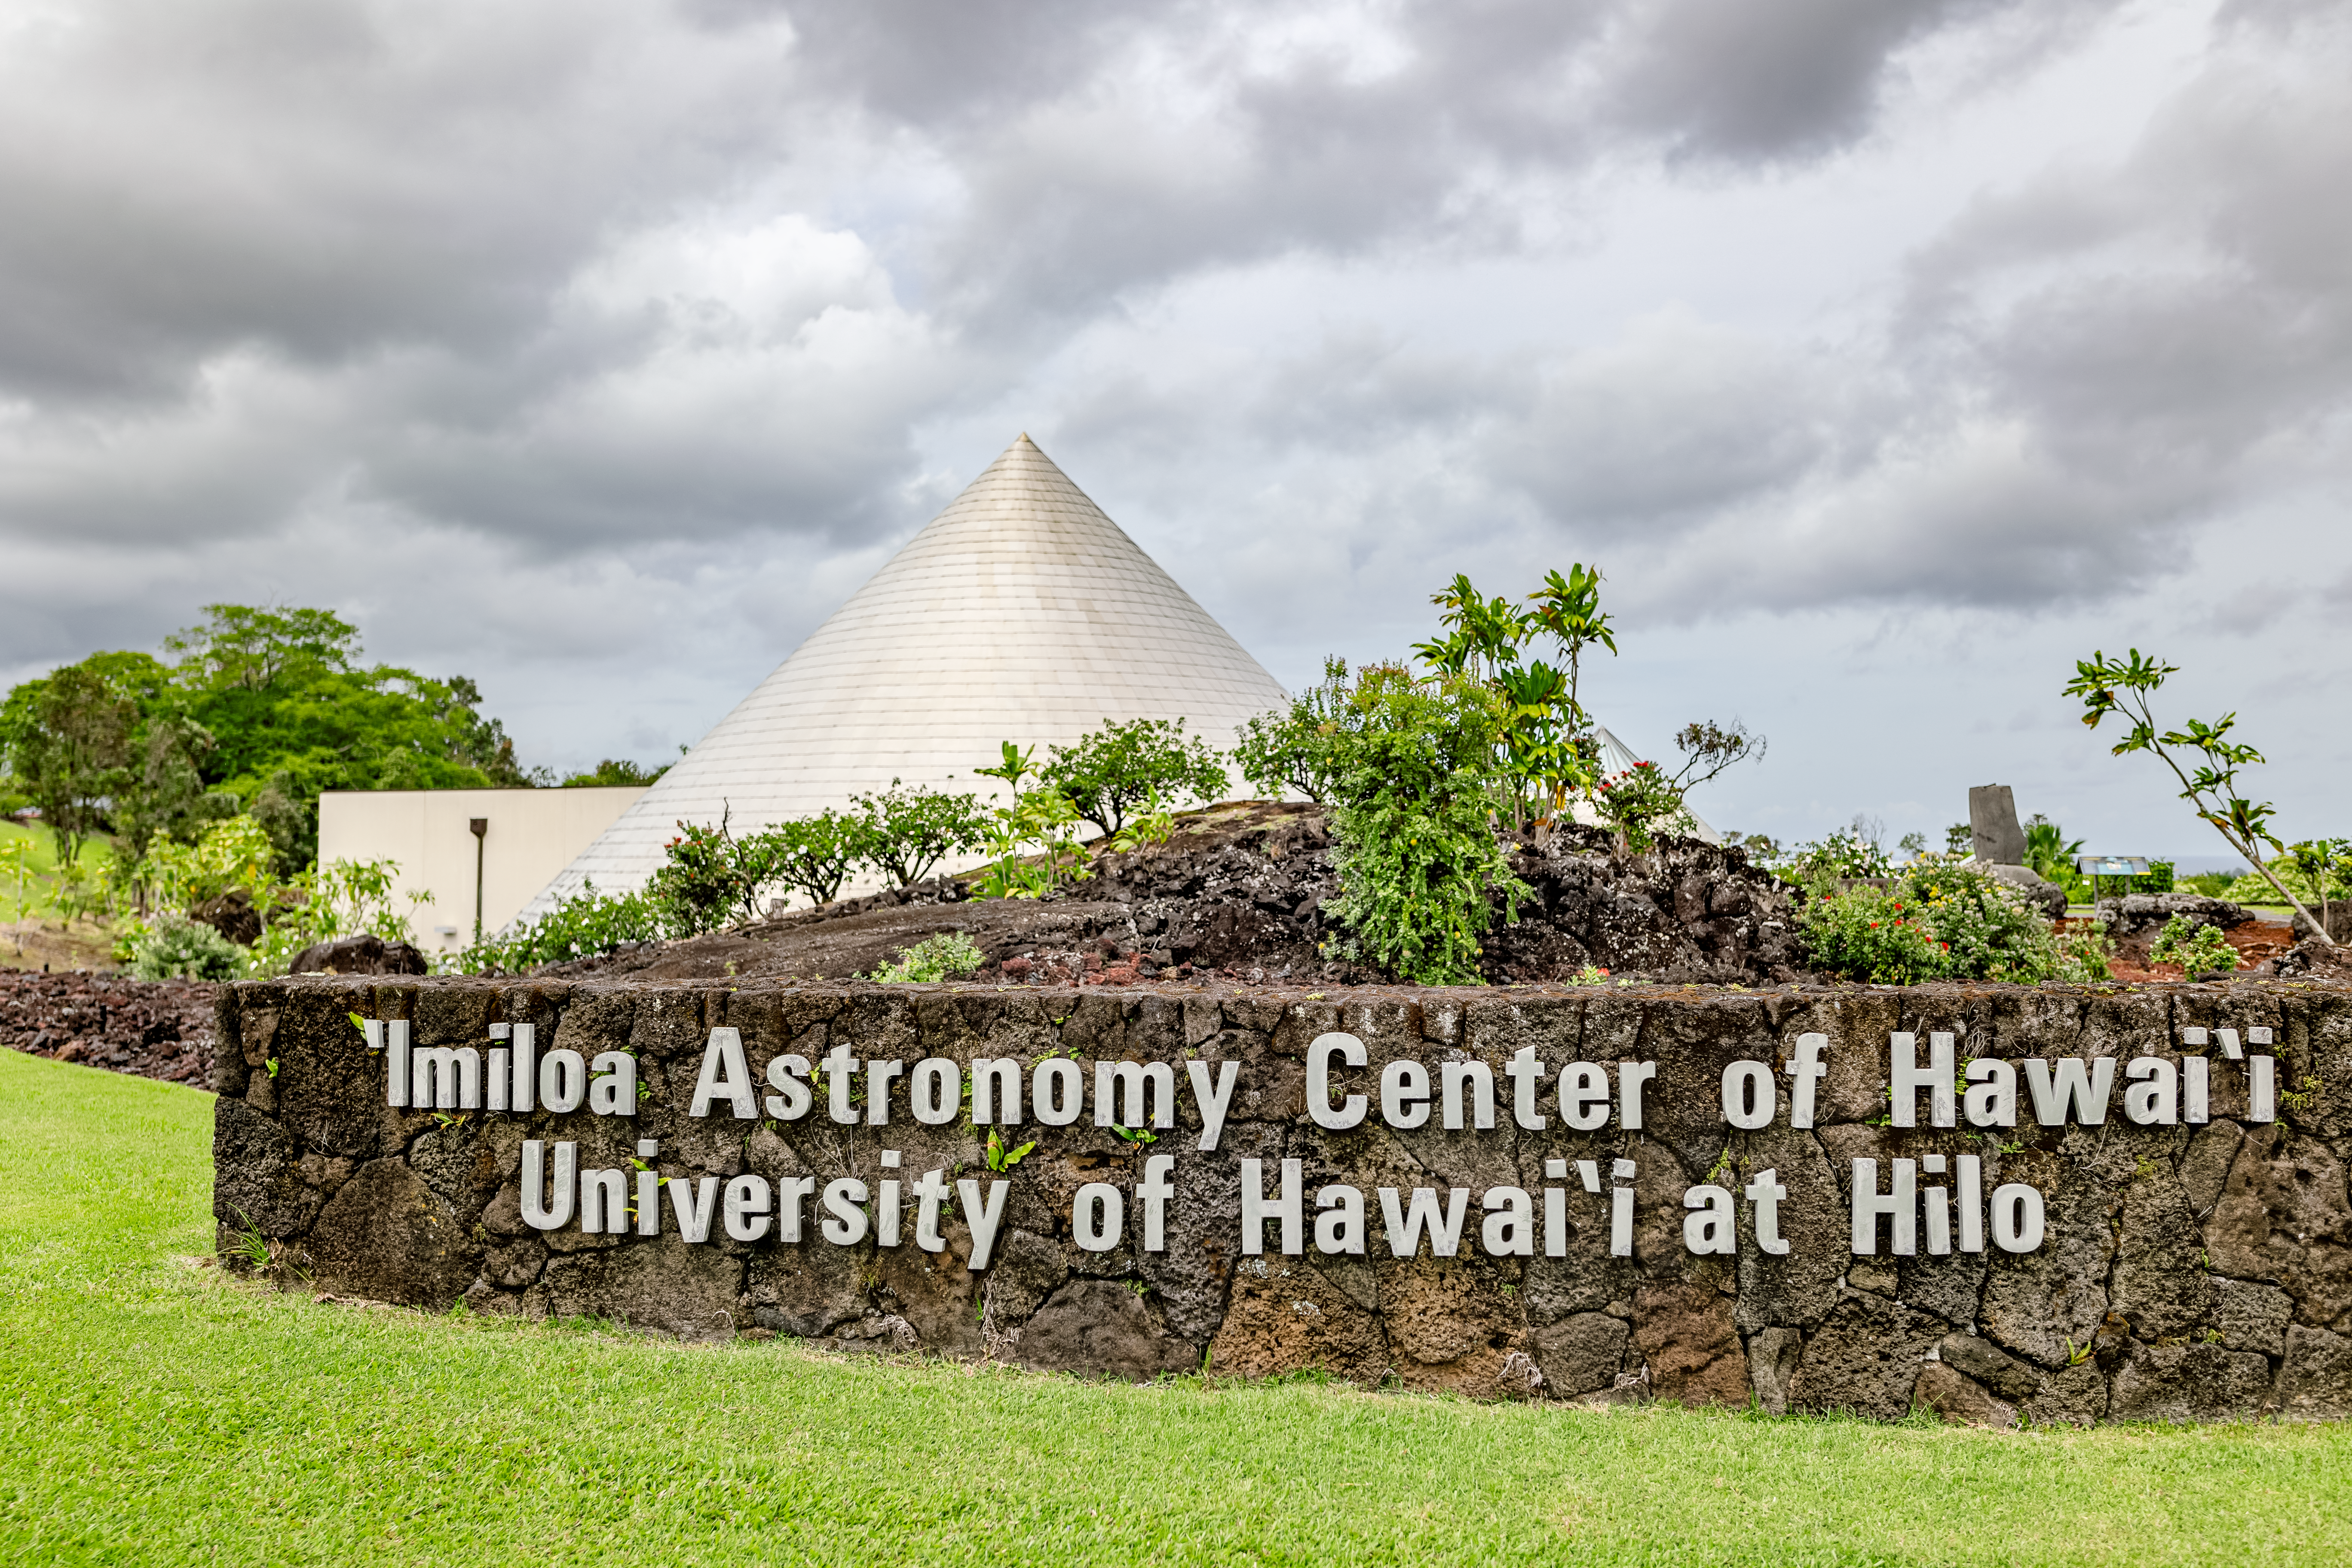

'Imiloa grounds

A view of the grounds of the ‘Imiloa Astronomy Center and planetarium, near the Gemini North Hilo Base facility on a cloudy day.

Credit: NOIRLab/AURA/NSF/ T. Slovinský